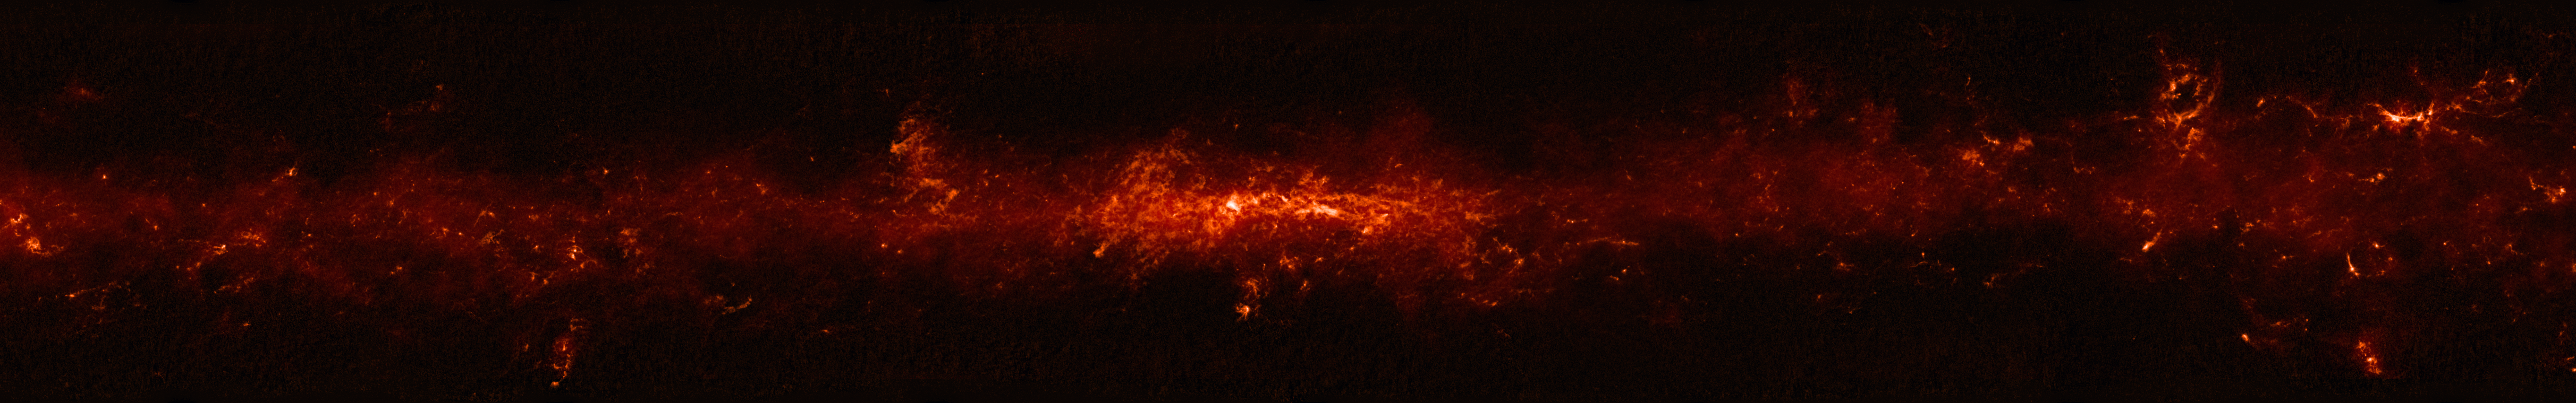

Comparison of the central part of the Milky Way at different wavelengths

The top panel shows compact sources of submillimetre radiation detected by APEX as part of the ATLASGAL survey, combined with complementary data from ESA’s Planck satellite, to capture more extended features.

This image is part of a comparison image.

Credit: ESO/ATLASGAL consortium/NASA/GLIMPSE consortium/VVV Survey/ESA/Planck/D. Minniti/S. Guisard Acknowledgement: Ignacio Toledo, Martin Kornmesser